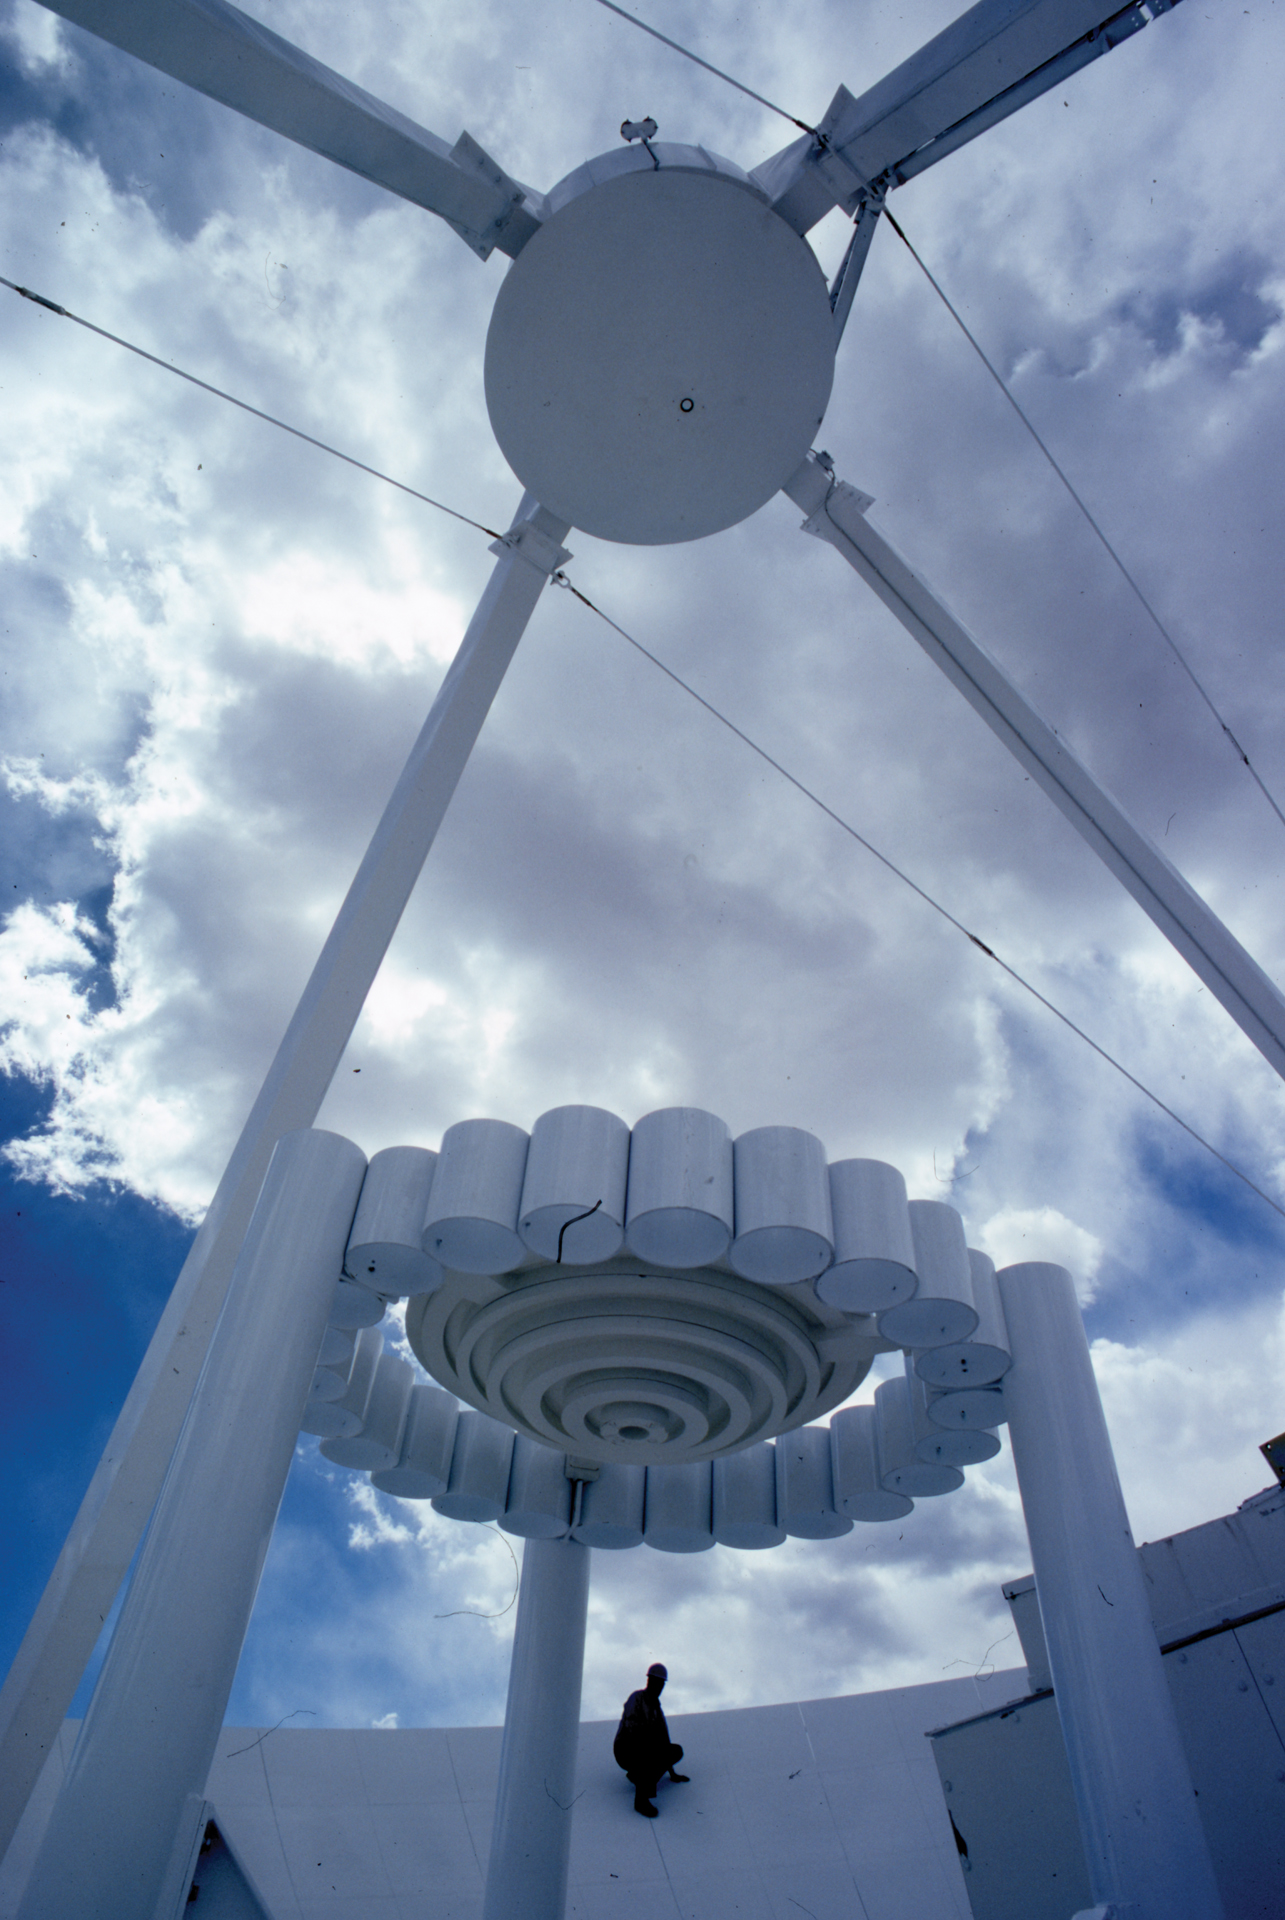

VLA's Original Hybrid Lens

The original design of the Very Large Array antennas used a hybrid lens between the subreflector (bowl at top) and the receivers (off camera below). This strange-looking contraption gathered radio waves coming off the subflector into tighter formation before they entered the narrow funnels (feed horns) on the receivers. The nested rings in the center of this structure act like a Fresnel lens to bend inward radio waves that are farthest apart and slow down radio waves in the very middle to keep in formation. The ring of cylinders act like wave guides for the important 21-cm waves that come from neutral hydrogen.

Credit: NRAO/AUI/NSF